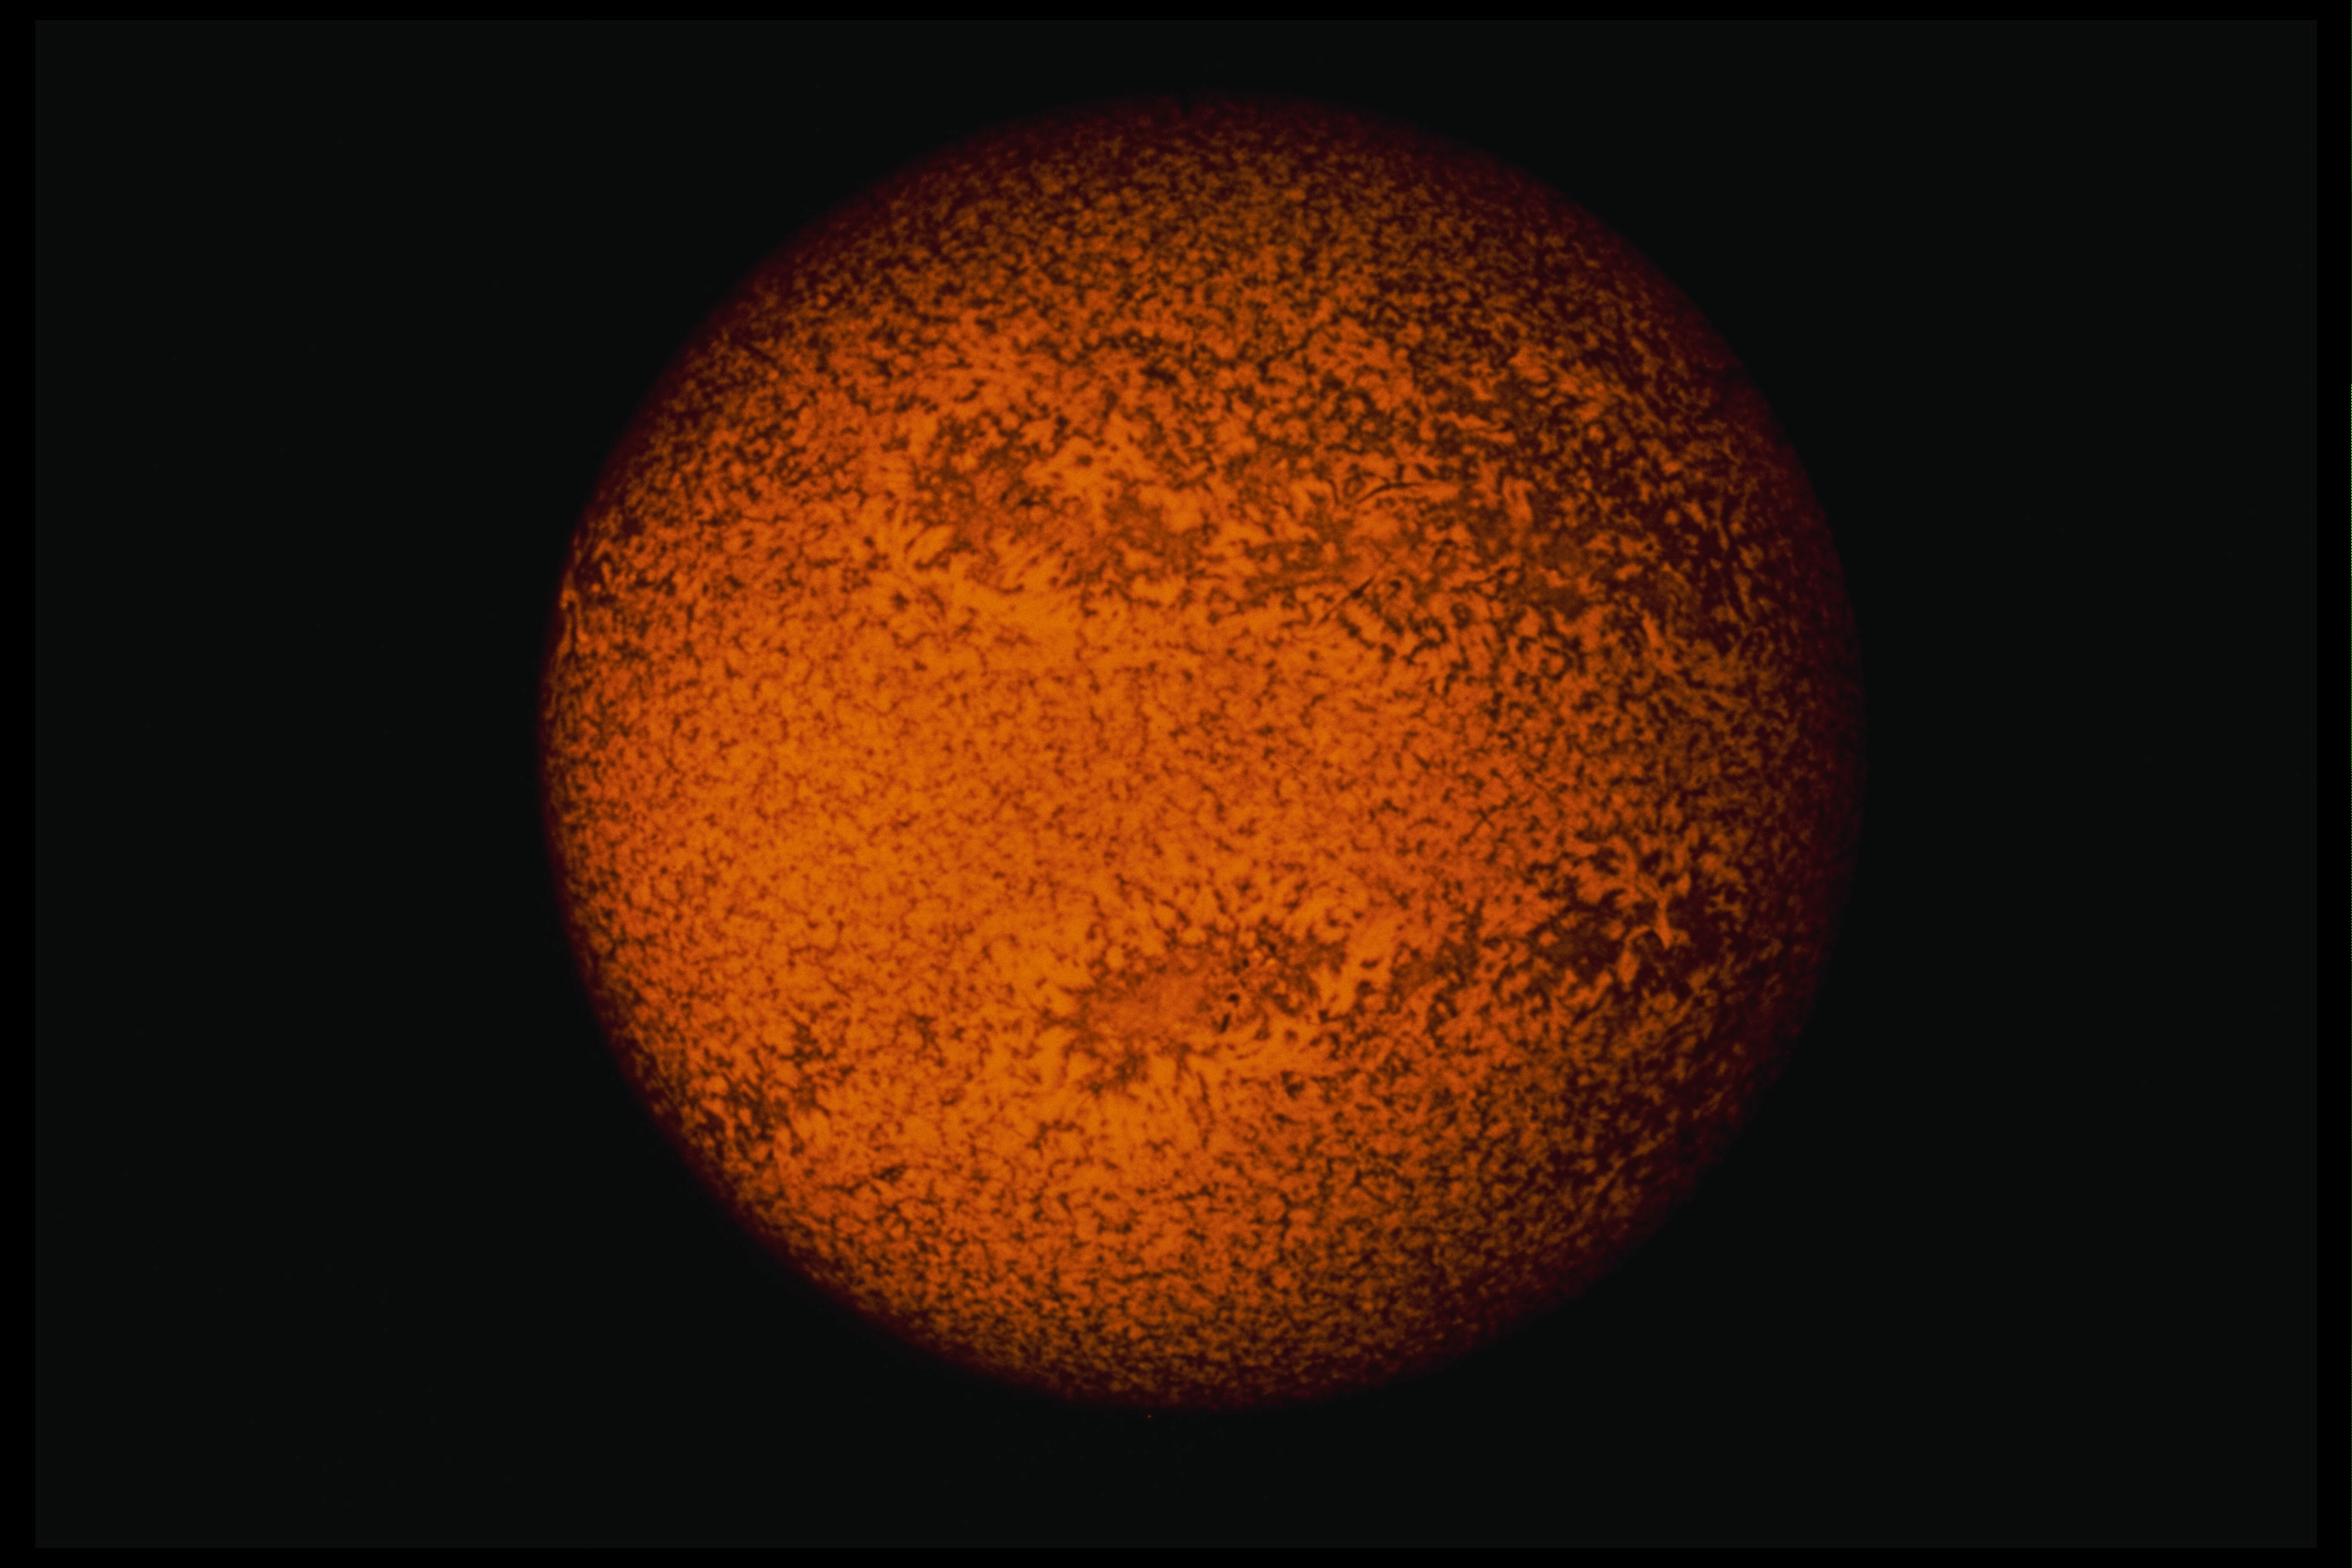

Spectroheliogram, 26 June 1978, 14:56UT

This spectroheliogramn in the redder portion of the hydrogen alpha emission emphasizes motions on the solar disk. Photograph taken 26 June 1978 at 14:56 hours UT, from the Sacramento Peak Observatory in New Mexico.

Credit: NSO/AURA/NSF